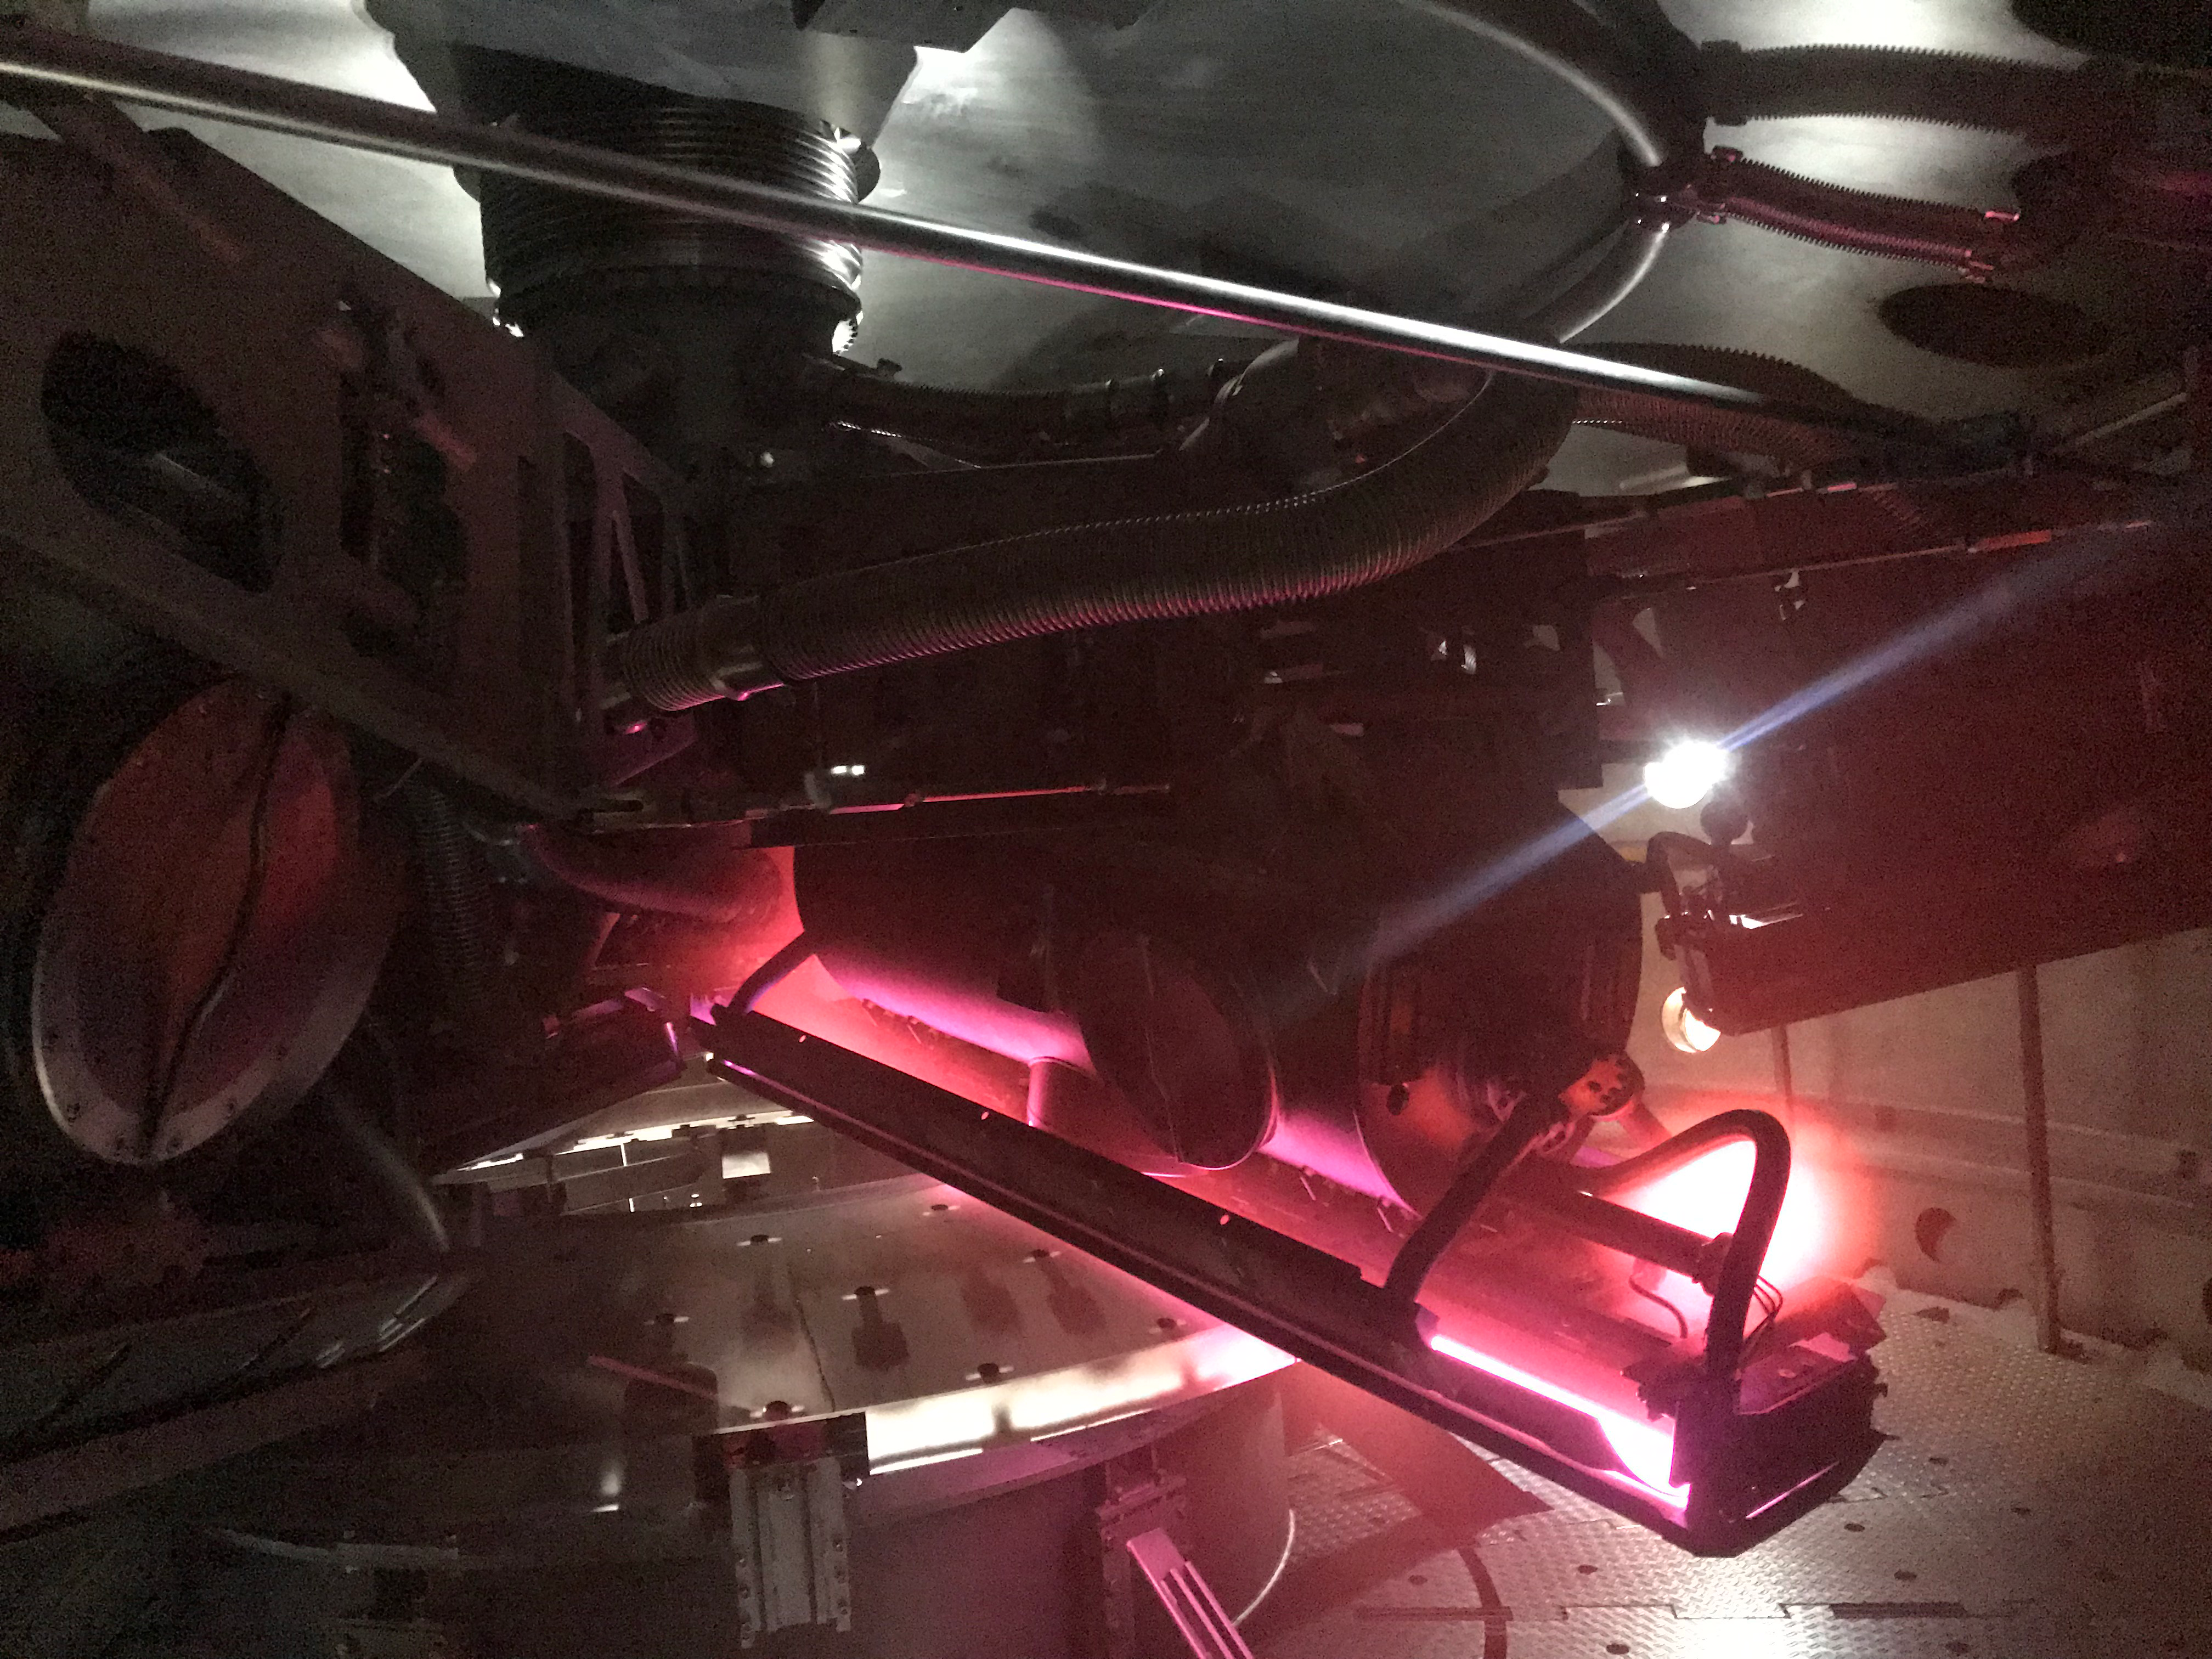

M2 Coating

The LSST Secondary Mirror (M2) was successfully coated with a silver reflective coating at the LSST summit facility building on Cerro Pachón on July 16, 2019.

Credit: Rubin Observatory/NSF/AURA